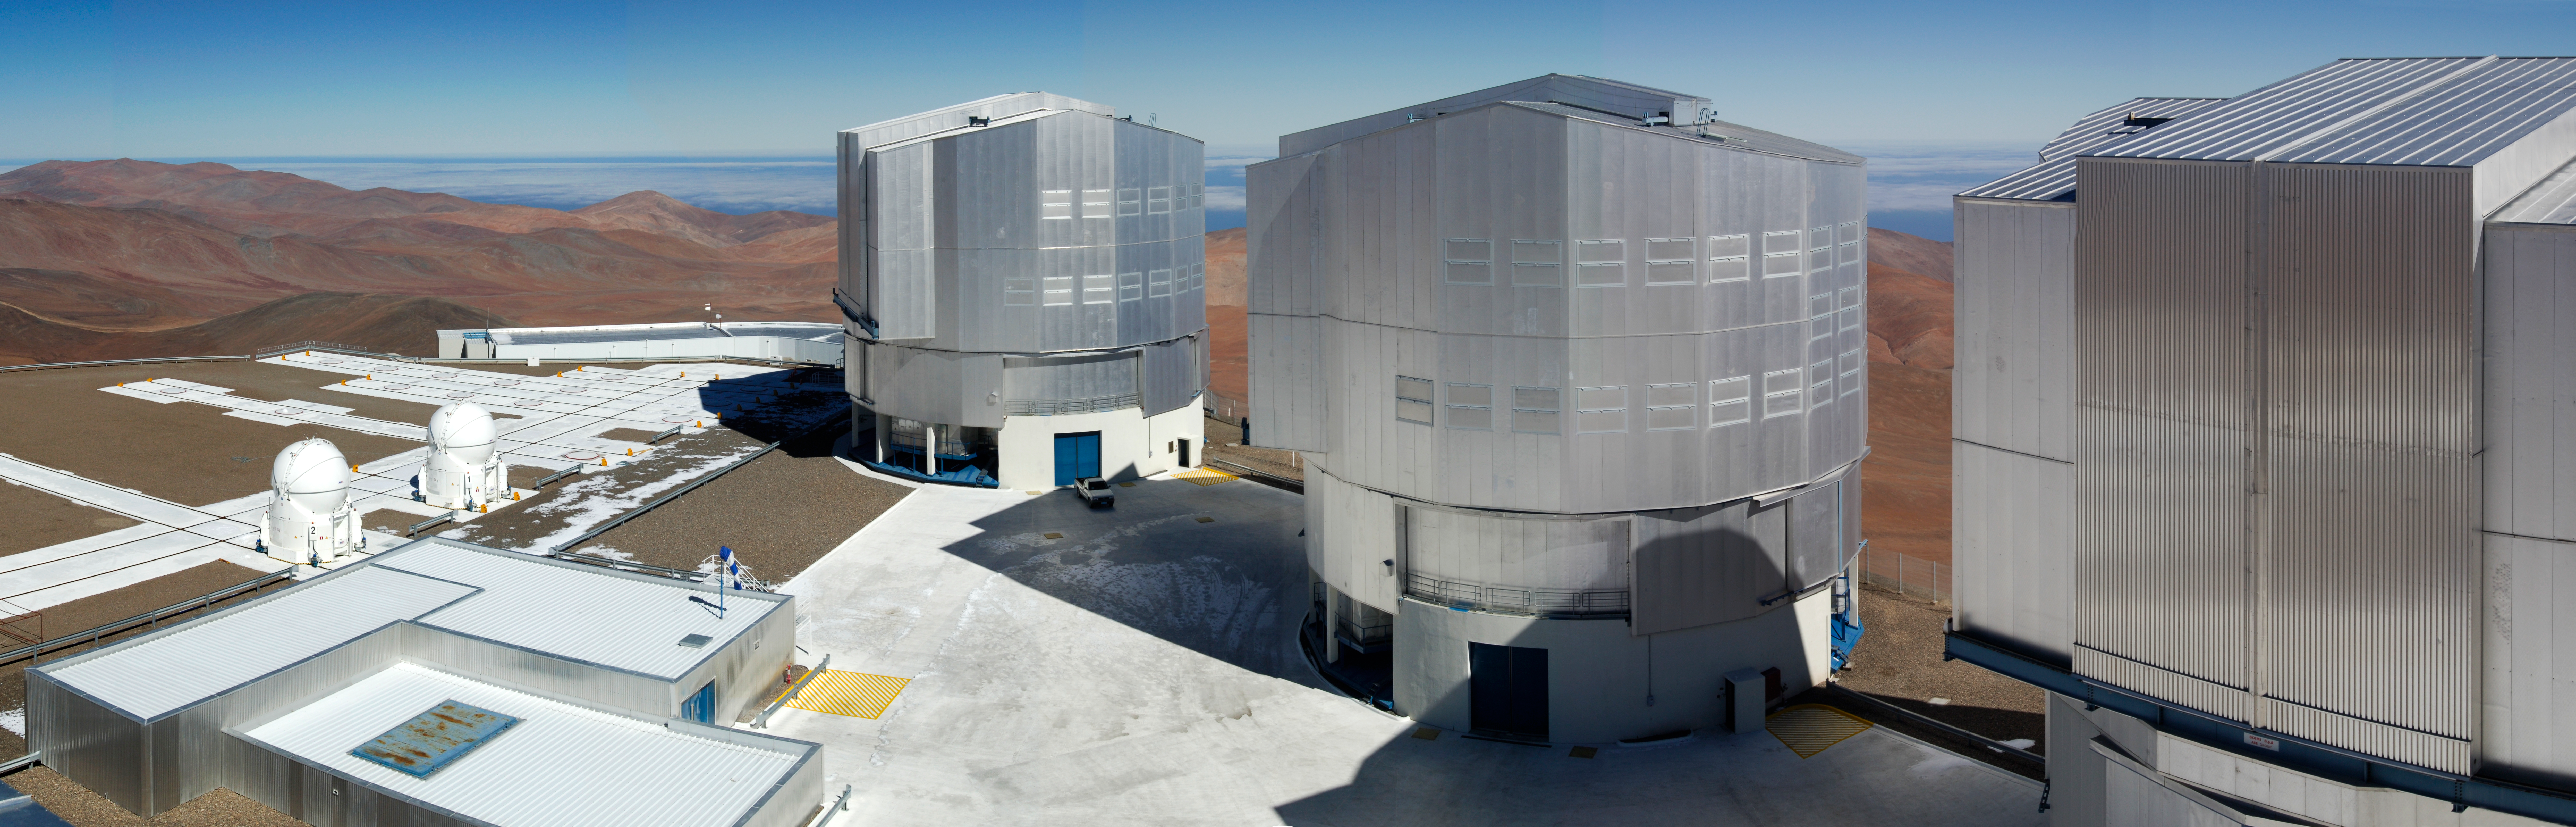

The VLT platform on top of Cerro Paranal

This image shows the platform on the summit of Cerro Paranal, in Northern Chile that houses the ESO Very Large Telescope (VLT).

Three of the enclosures protecting the 8.2-metre diameter VLT Unit Telescopes (UTs) are shown and the photographer was on the top of the fourth one, about 35 metres above the platform. At night the huge doors in the enclosures slide open and the 275-tonne top parts of these buildings rotate so that the telescope can observe any part of the sky. The pick-up truck in front of the first UT helps give the scale of this 10-story high building. On the left of the image the rails on which the 1.8-metre Auxiliary Telescopes (ATs) can be moved to different observing stations are visible. Two of the four ATs are visible in the picture. The low building in the lower left corner houses the VLT Interferometer laboratory, where the light from several telescopes can be combined, a technique that reveals details much smaller than can be seen with a single telescope.

Behind the telescopes the desert hills surrounding Cerro Paranal stretch into the distance. Further away the cloud-covered Pacific Ocean can be seen: only 12 km away but 2.6 km lower down.

Credit: ESO/G.Hüdepohl (atacamaphoto.com)